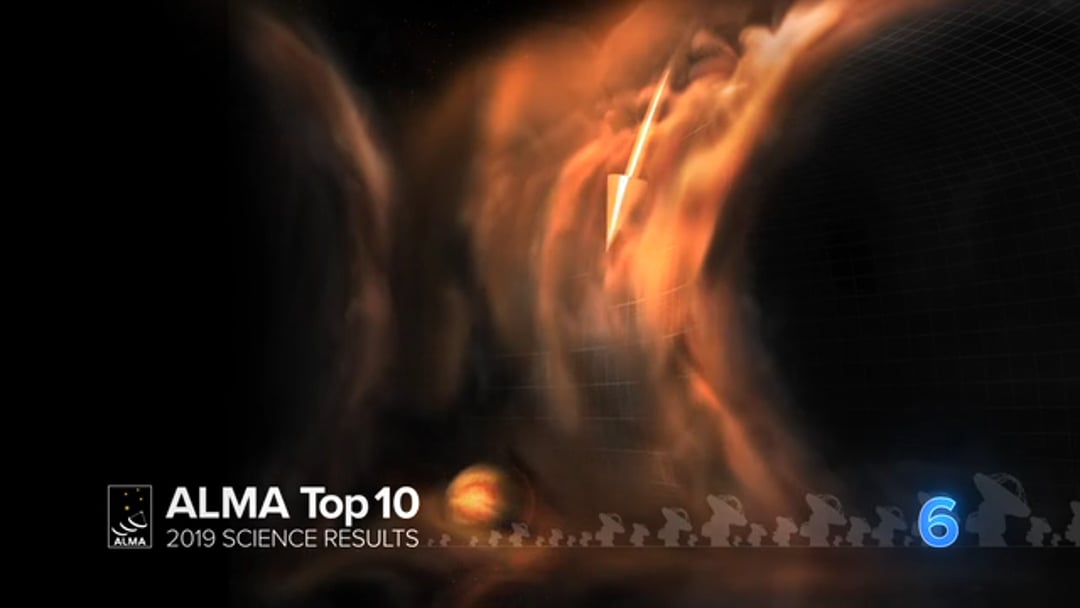

06 - ALMA Top 10: Watching Planet Formation in Action

For the first time, astronomers using ALMA have witnessed 3D motions of gas in a planet-forming disk. At three locations in the disk around a young star called HD 163296, gas is flowing like a waterfall into gaps that are most likely caused by planets in formation. These gas flows have long been predicted and would directly influence the chemical composition of planetary atmospheres.

Credit: NRAO/AUI/NSF